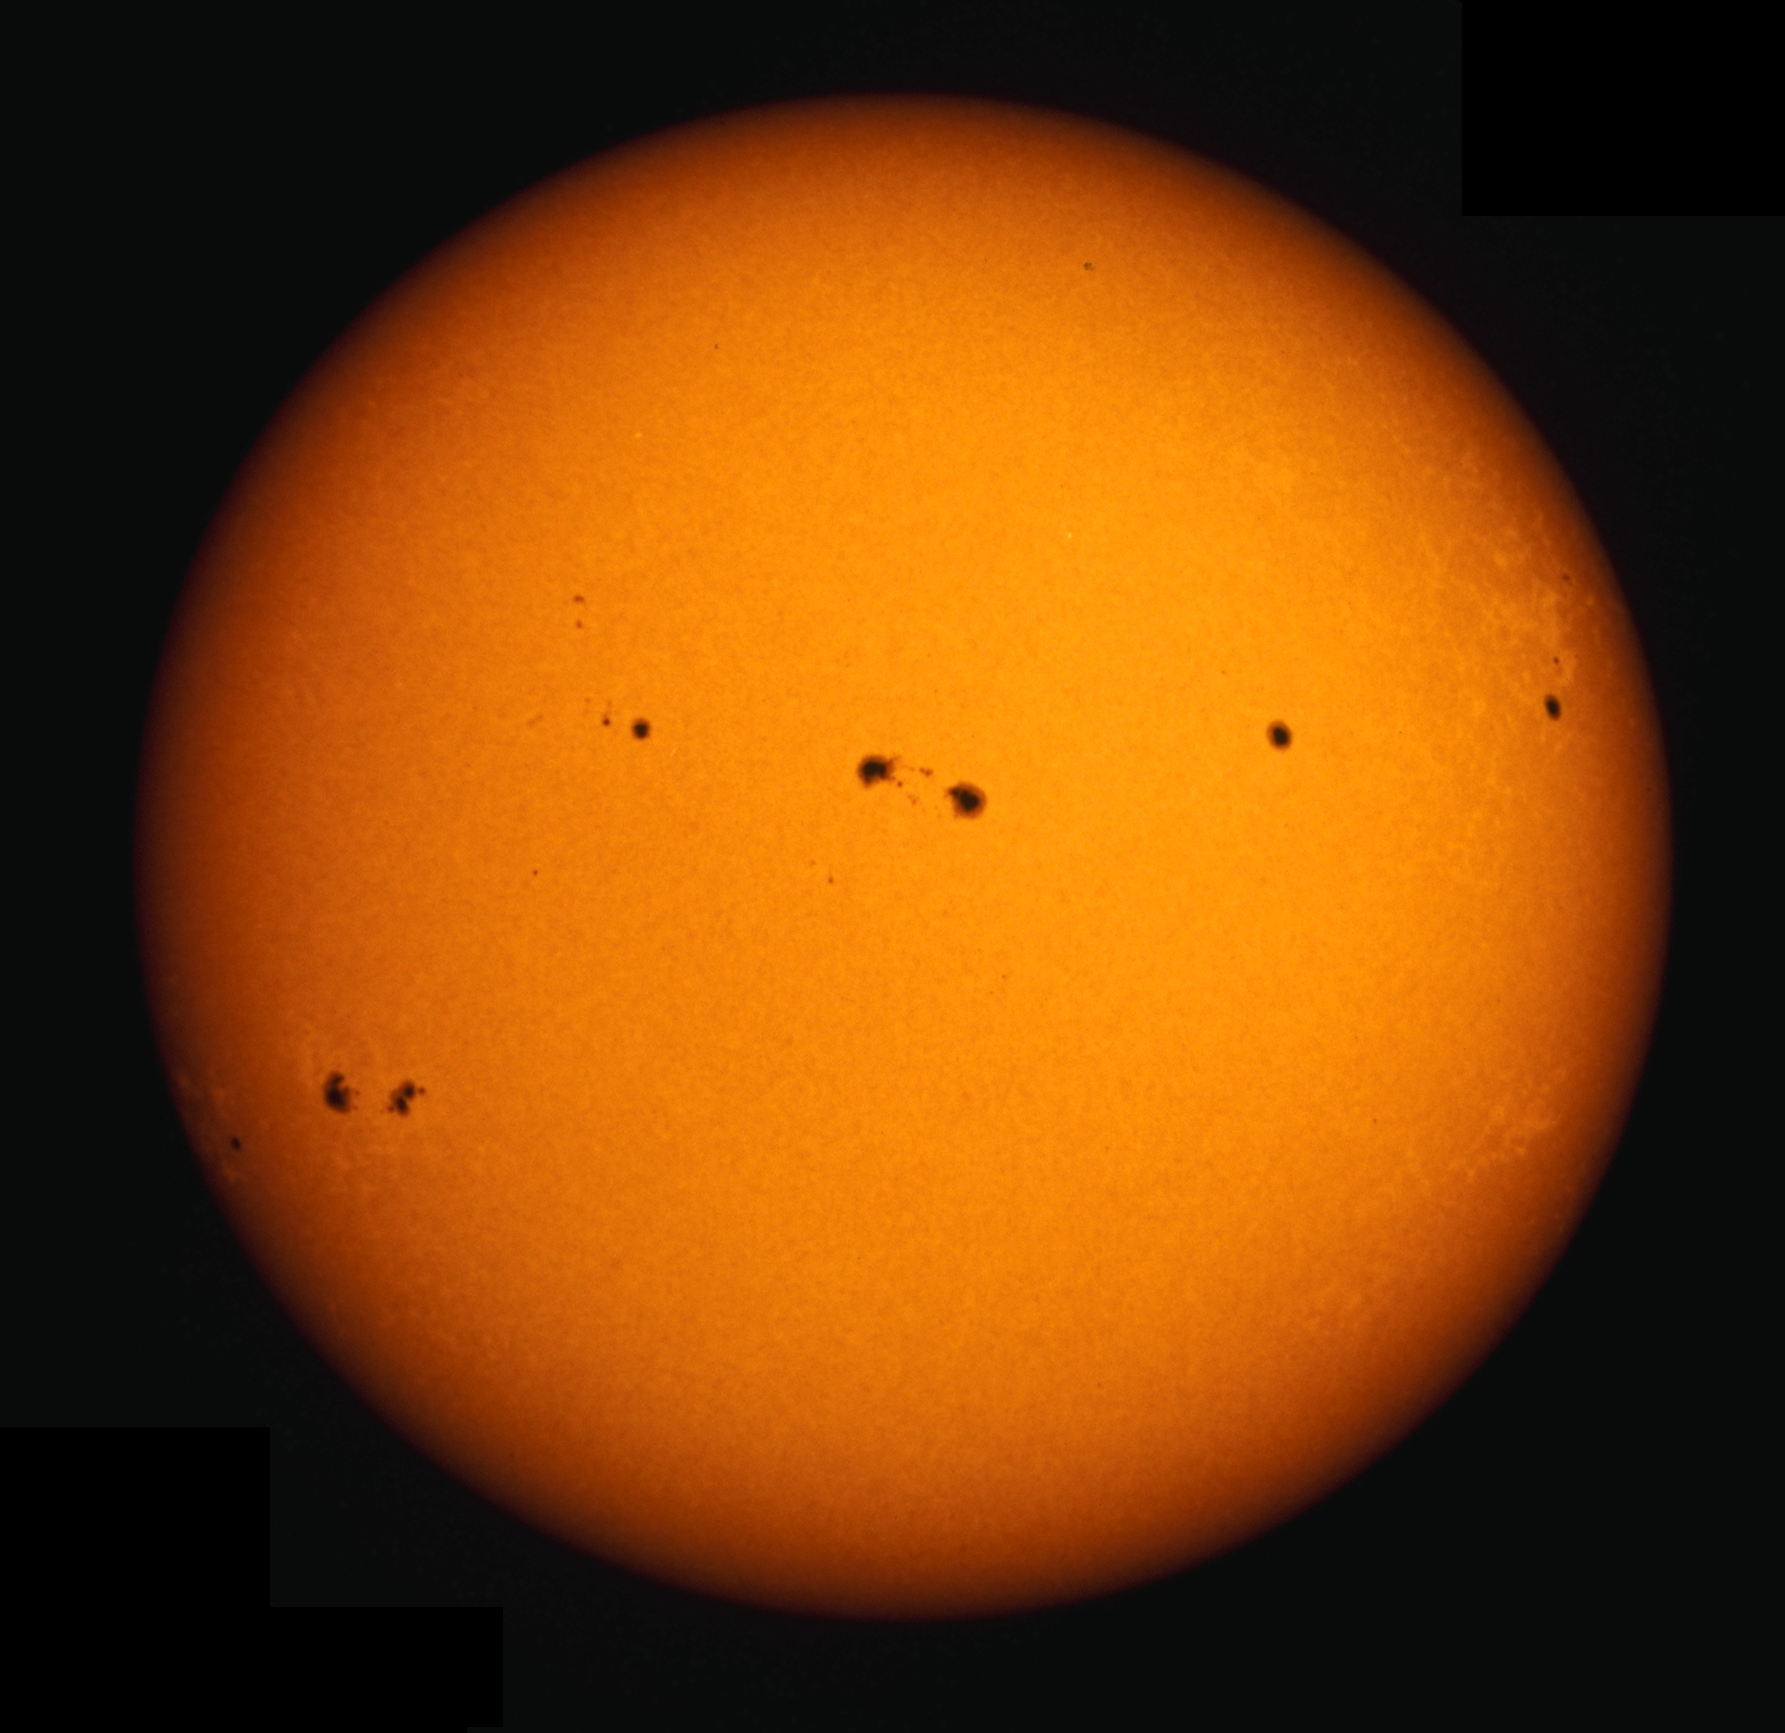

White light, October 13th 1989

The photosphere of the Sun, taken in white light on October 13th 1989. Two large sunspots appear close together in the center of the disk. These spots are about half as bright as the surrounding surface, making them appear dark by contrast against the disk. The central dark area of each spot is the umbra, and the surrounding lighter region is called the penumbra. Photospheric granulation is barely visible. Bright faculae are visible near the limb (the edge). This picture was taken with the White Light Patrol camera at the Hilltop Dome facility of the Sacramento Peak Observatory.

Credit: NSO/AURA/NSF